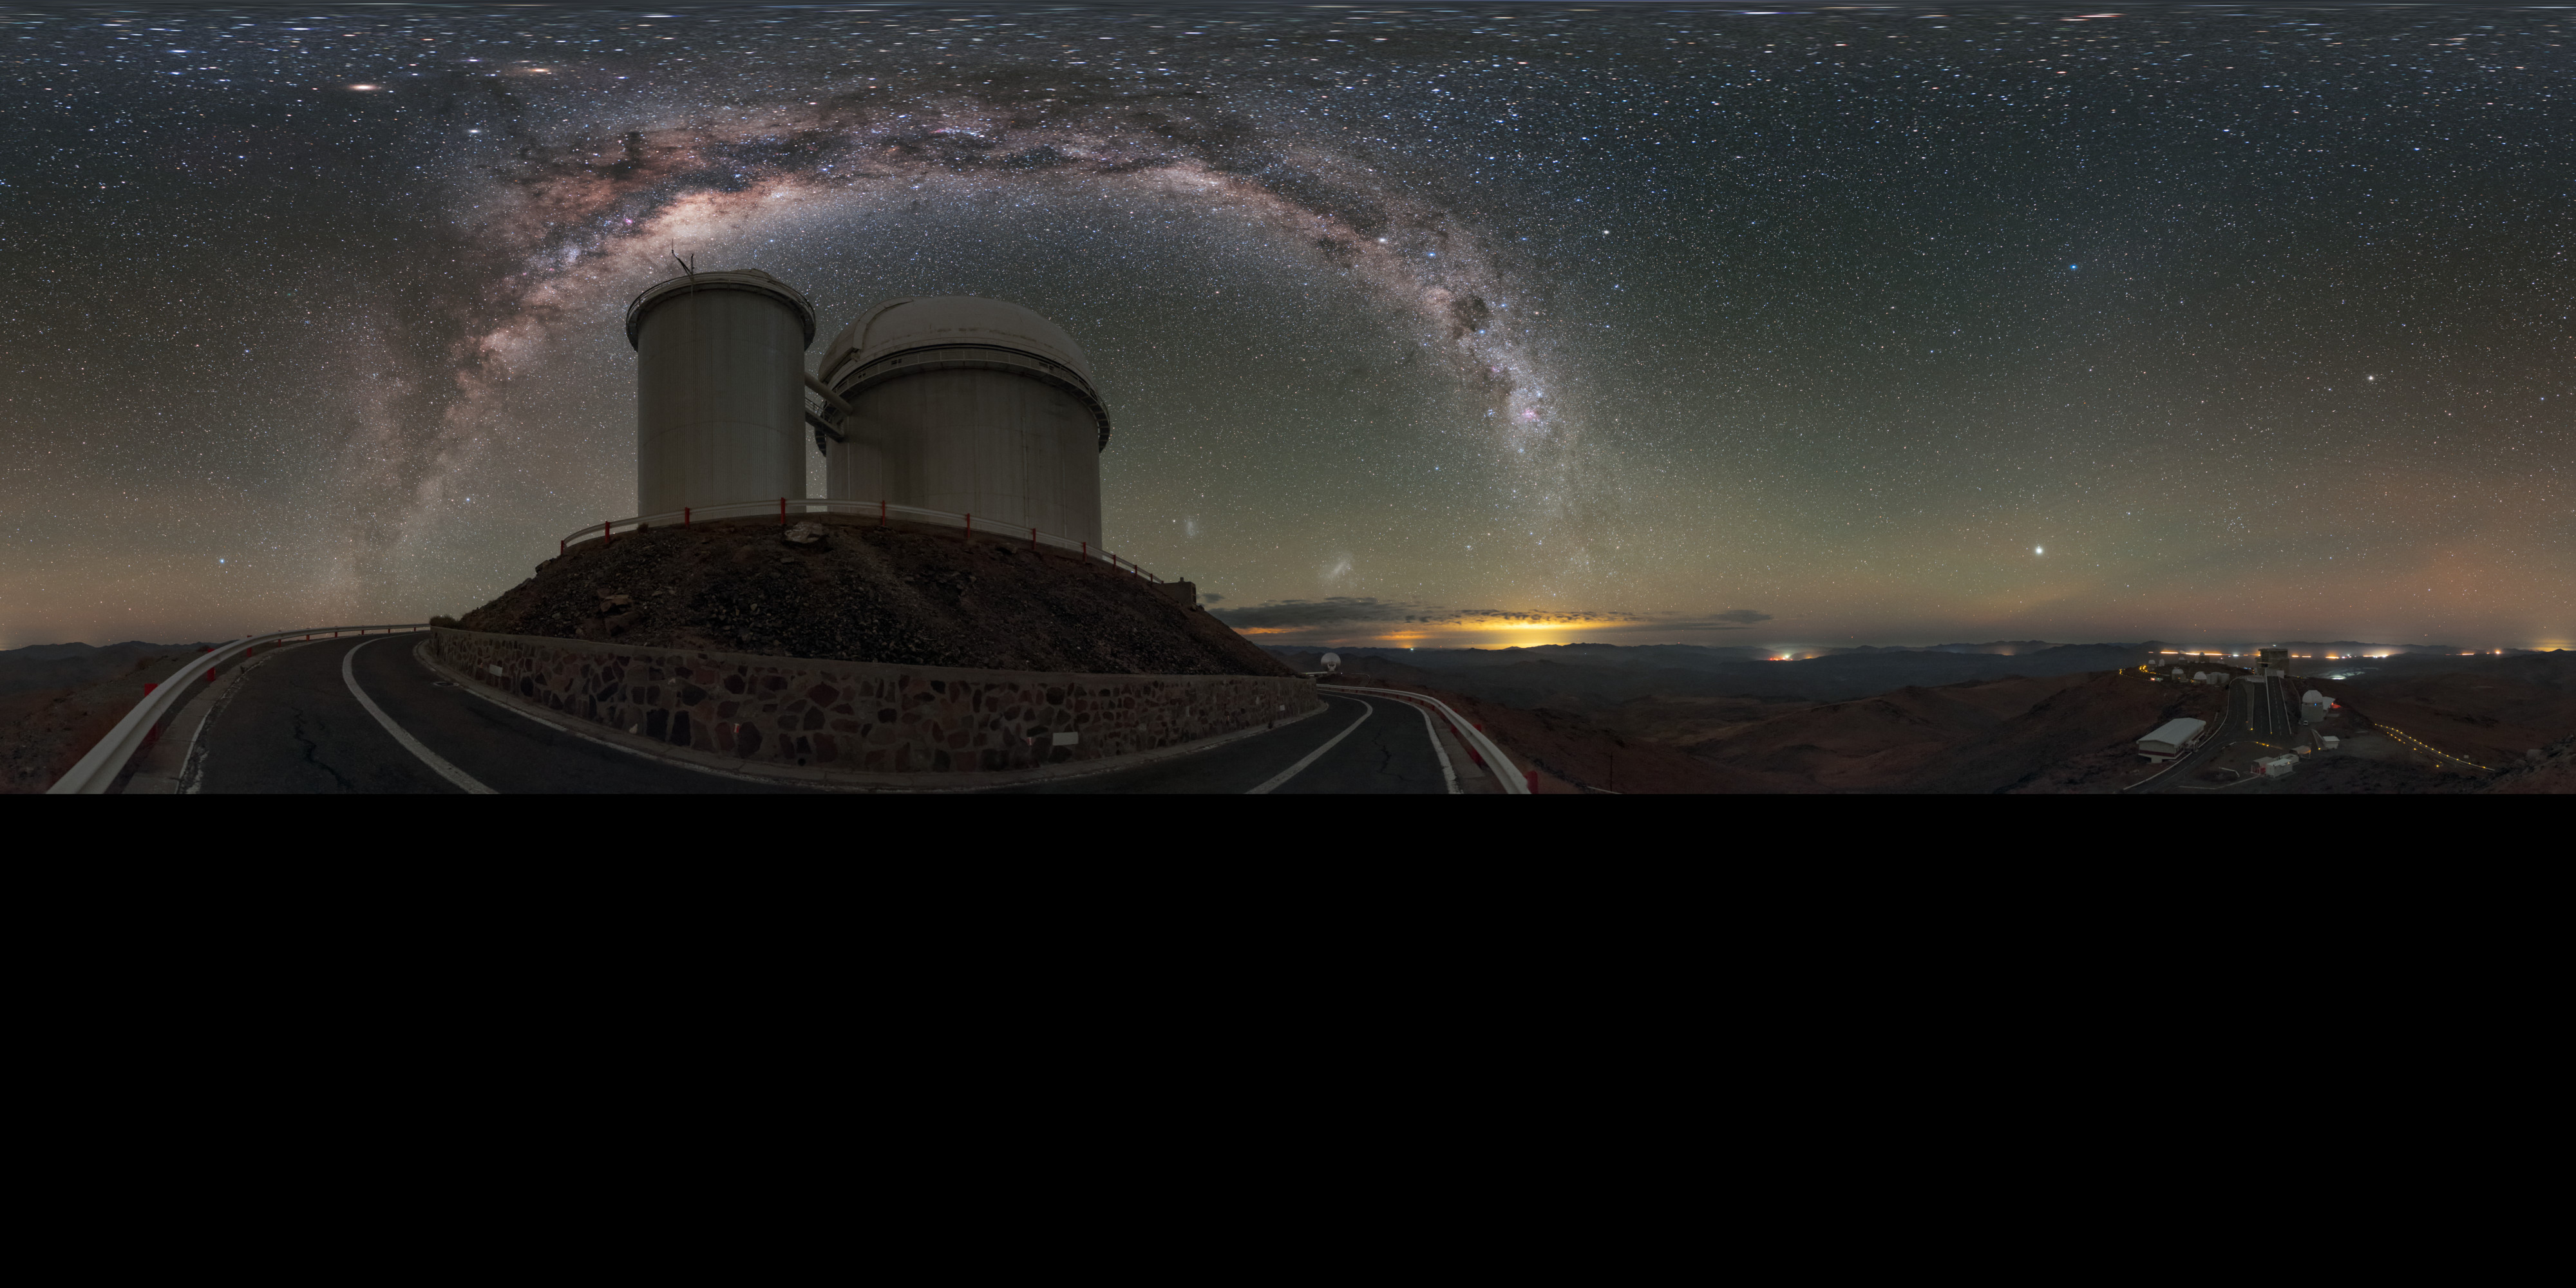

La Silla under the arch

This extended to 360 x 180 degrees (with black) panorama shows the ESO 3.6-metre telescope at La Silla Observatory in Chile, beneath the glowing arch of the Milky Way.

Credit: ESO/B. Tafreshi (twanight.org)